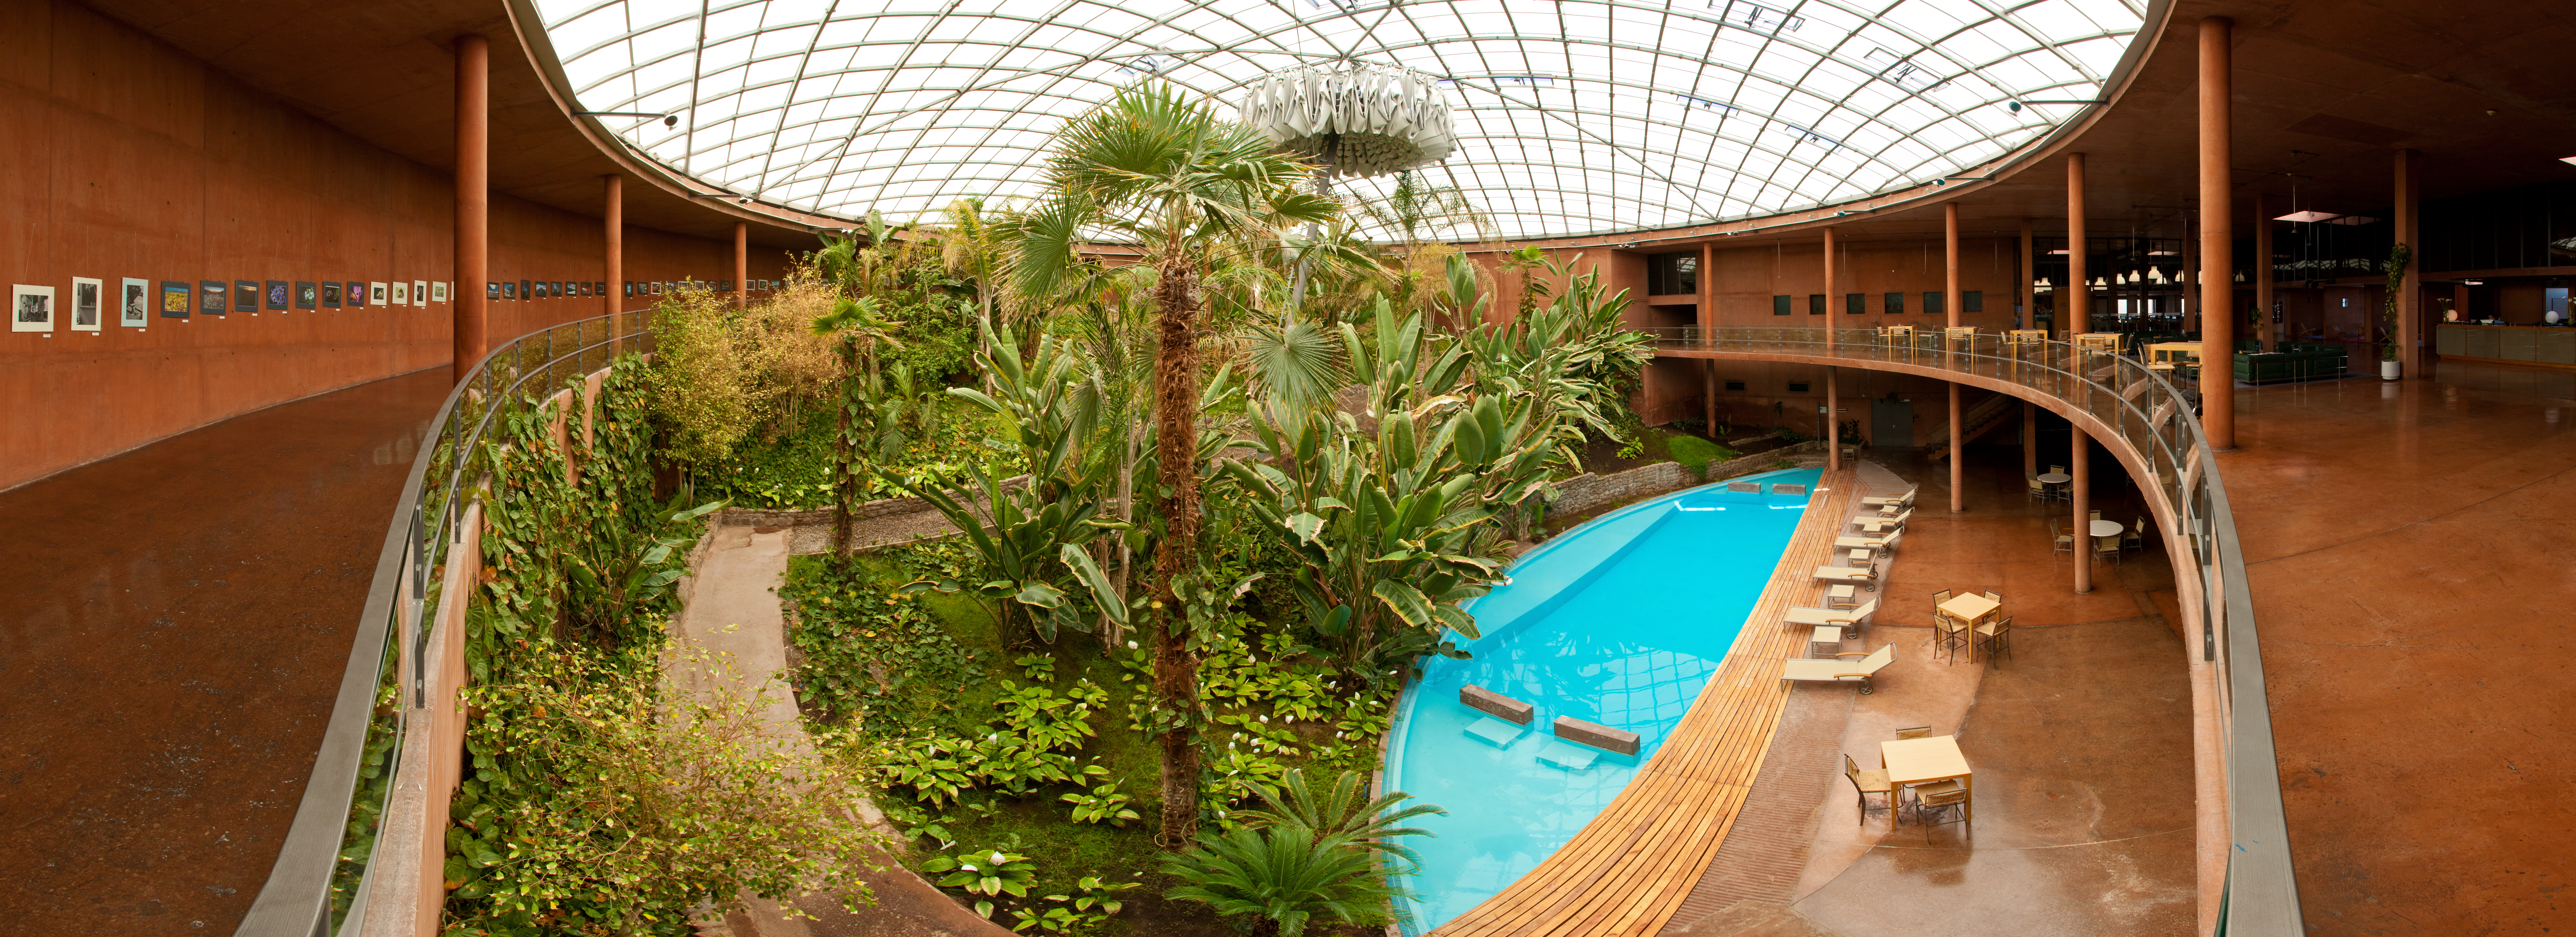

Residencia

The view inside the Residencia, hotel for astronomers at ESO's Paranal Observatory.

Credit: ESO